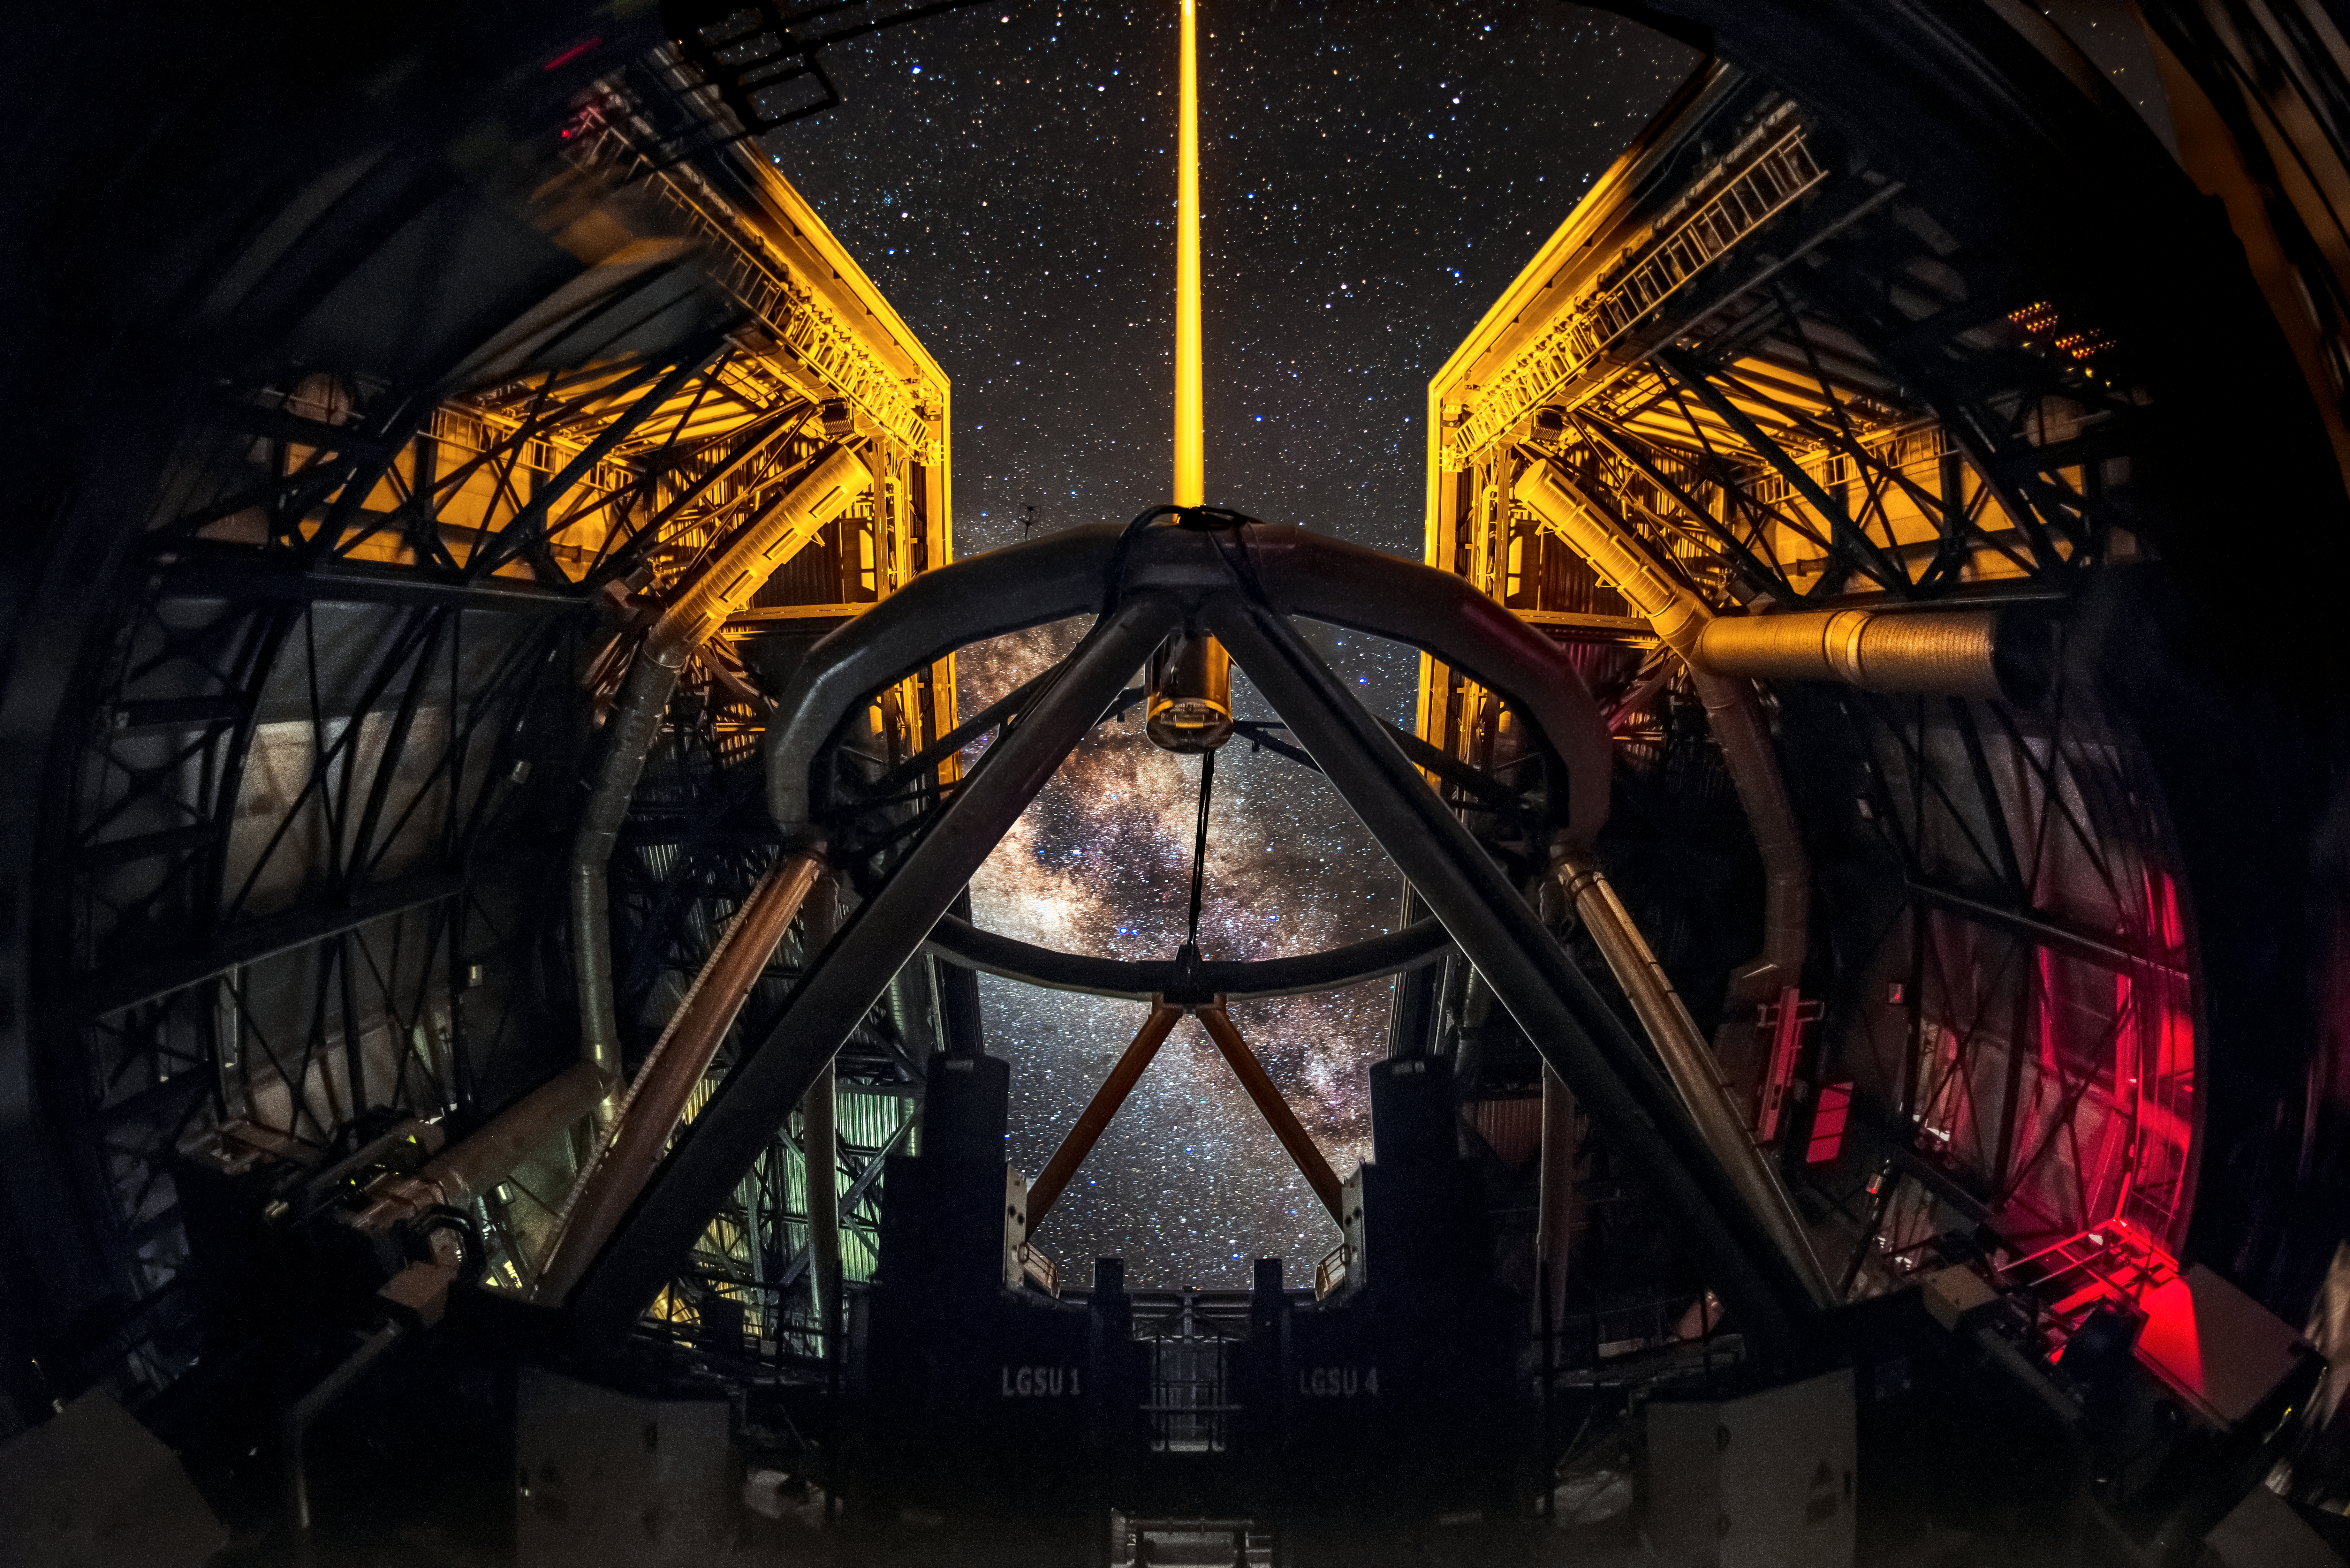

VLT at Paranal

The 8.2 metre VLT Unit Ttelescopes at Paranal Observatory use some of the strongest lasers ever created for a laser guide star system. The Laser Guide Star (LGS) is part of the VLT’s Adaptive Optics system. In the middle of the image, we see a nice edge side view of the Milky Way Galaxy.

Credit: A. Ghizzi Panizza/ESO